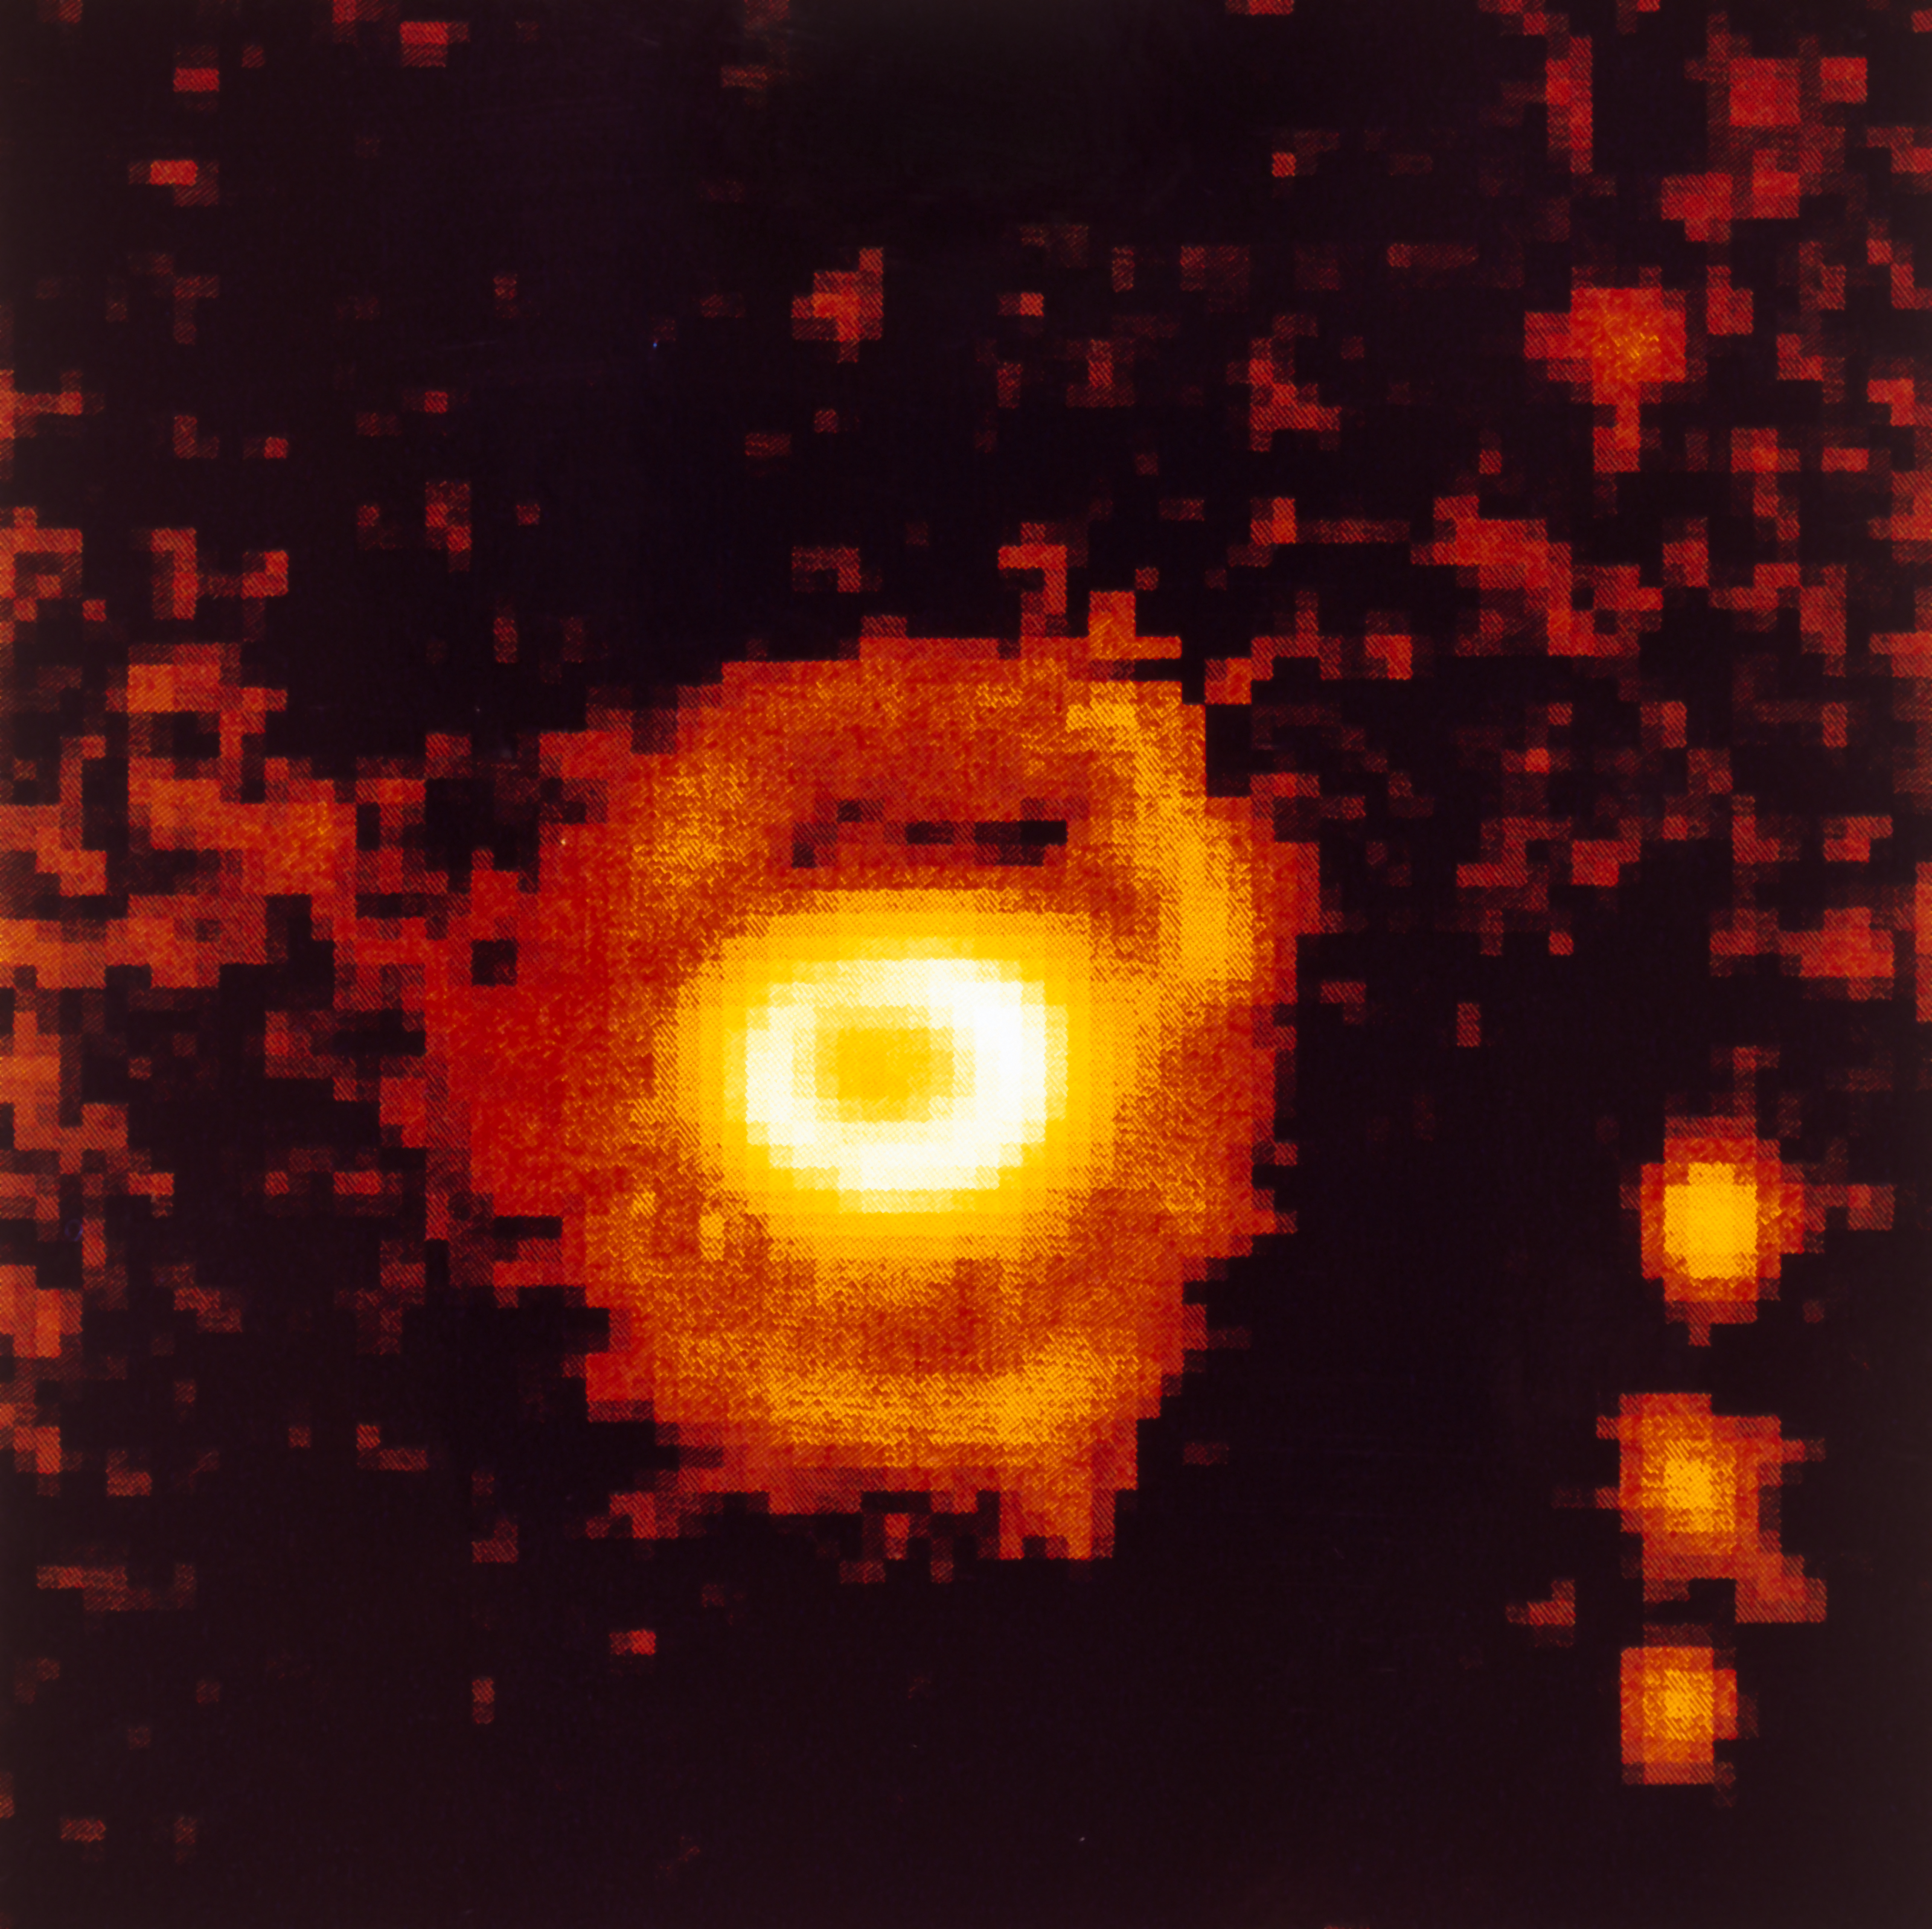

Ring-shaped nebula around SN 1987A

High resolution NTT image of supernova SN 1987A taken from La Silla Observatory in December 1993. Seven years after the explosion of SN 1987A, the observations indicate the beginning of a more active phase while the interaction between the stellar material which was ejected during the explosion and the surrounding ring-shaped nebulae has started. SN 1987A is one of the most studied objects in modern astronomy and ESO telescopes have been observing it since its first detection, in February 1987.

More information in ESO Messenger 75, p22: http://www.eso.org/sci/publications/messenger/archive/no.75-mar94/messenger-no75.pdf

Credit: ESO